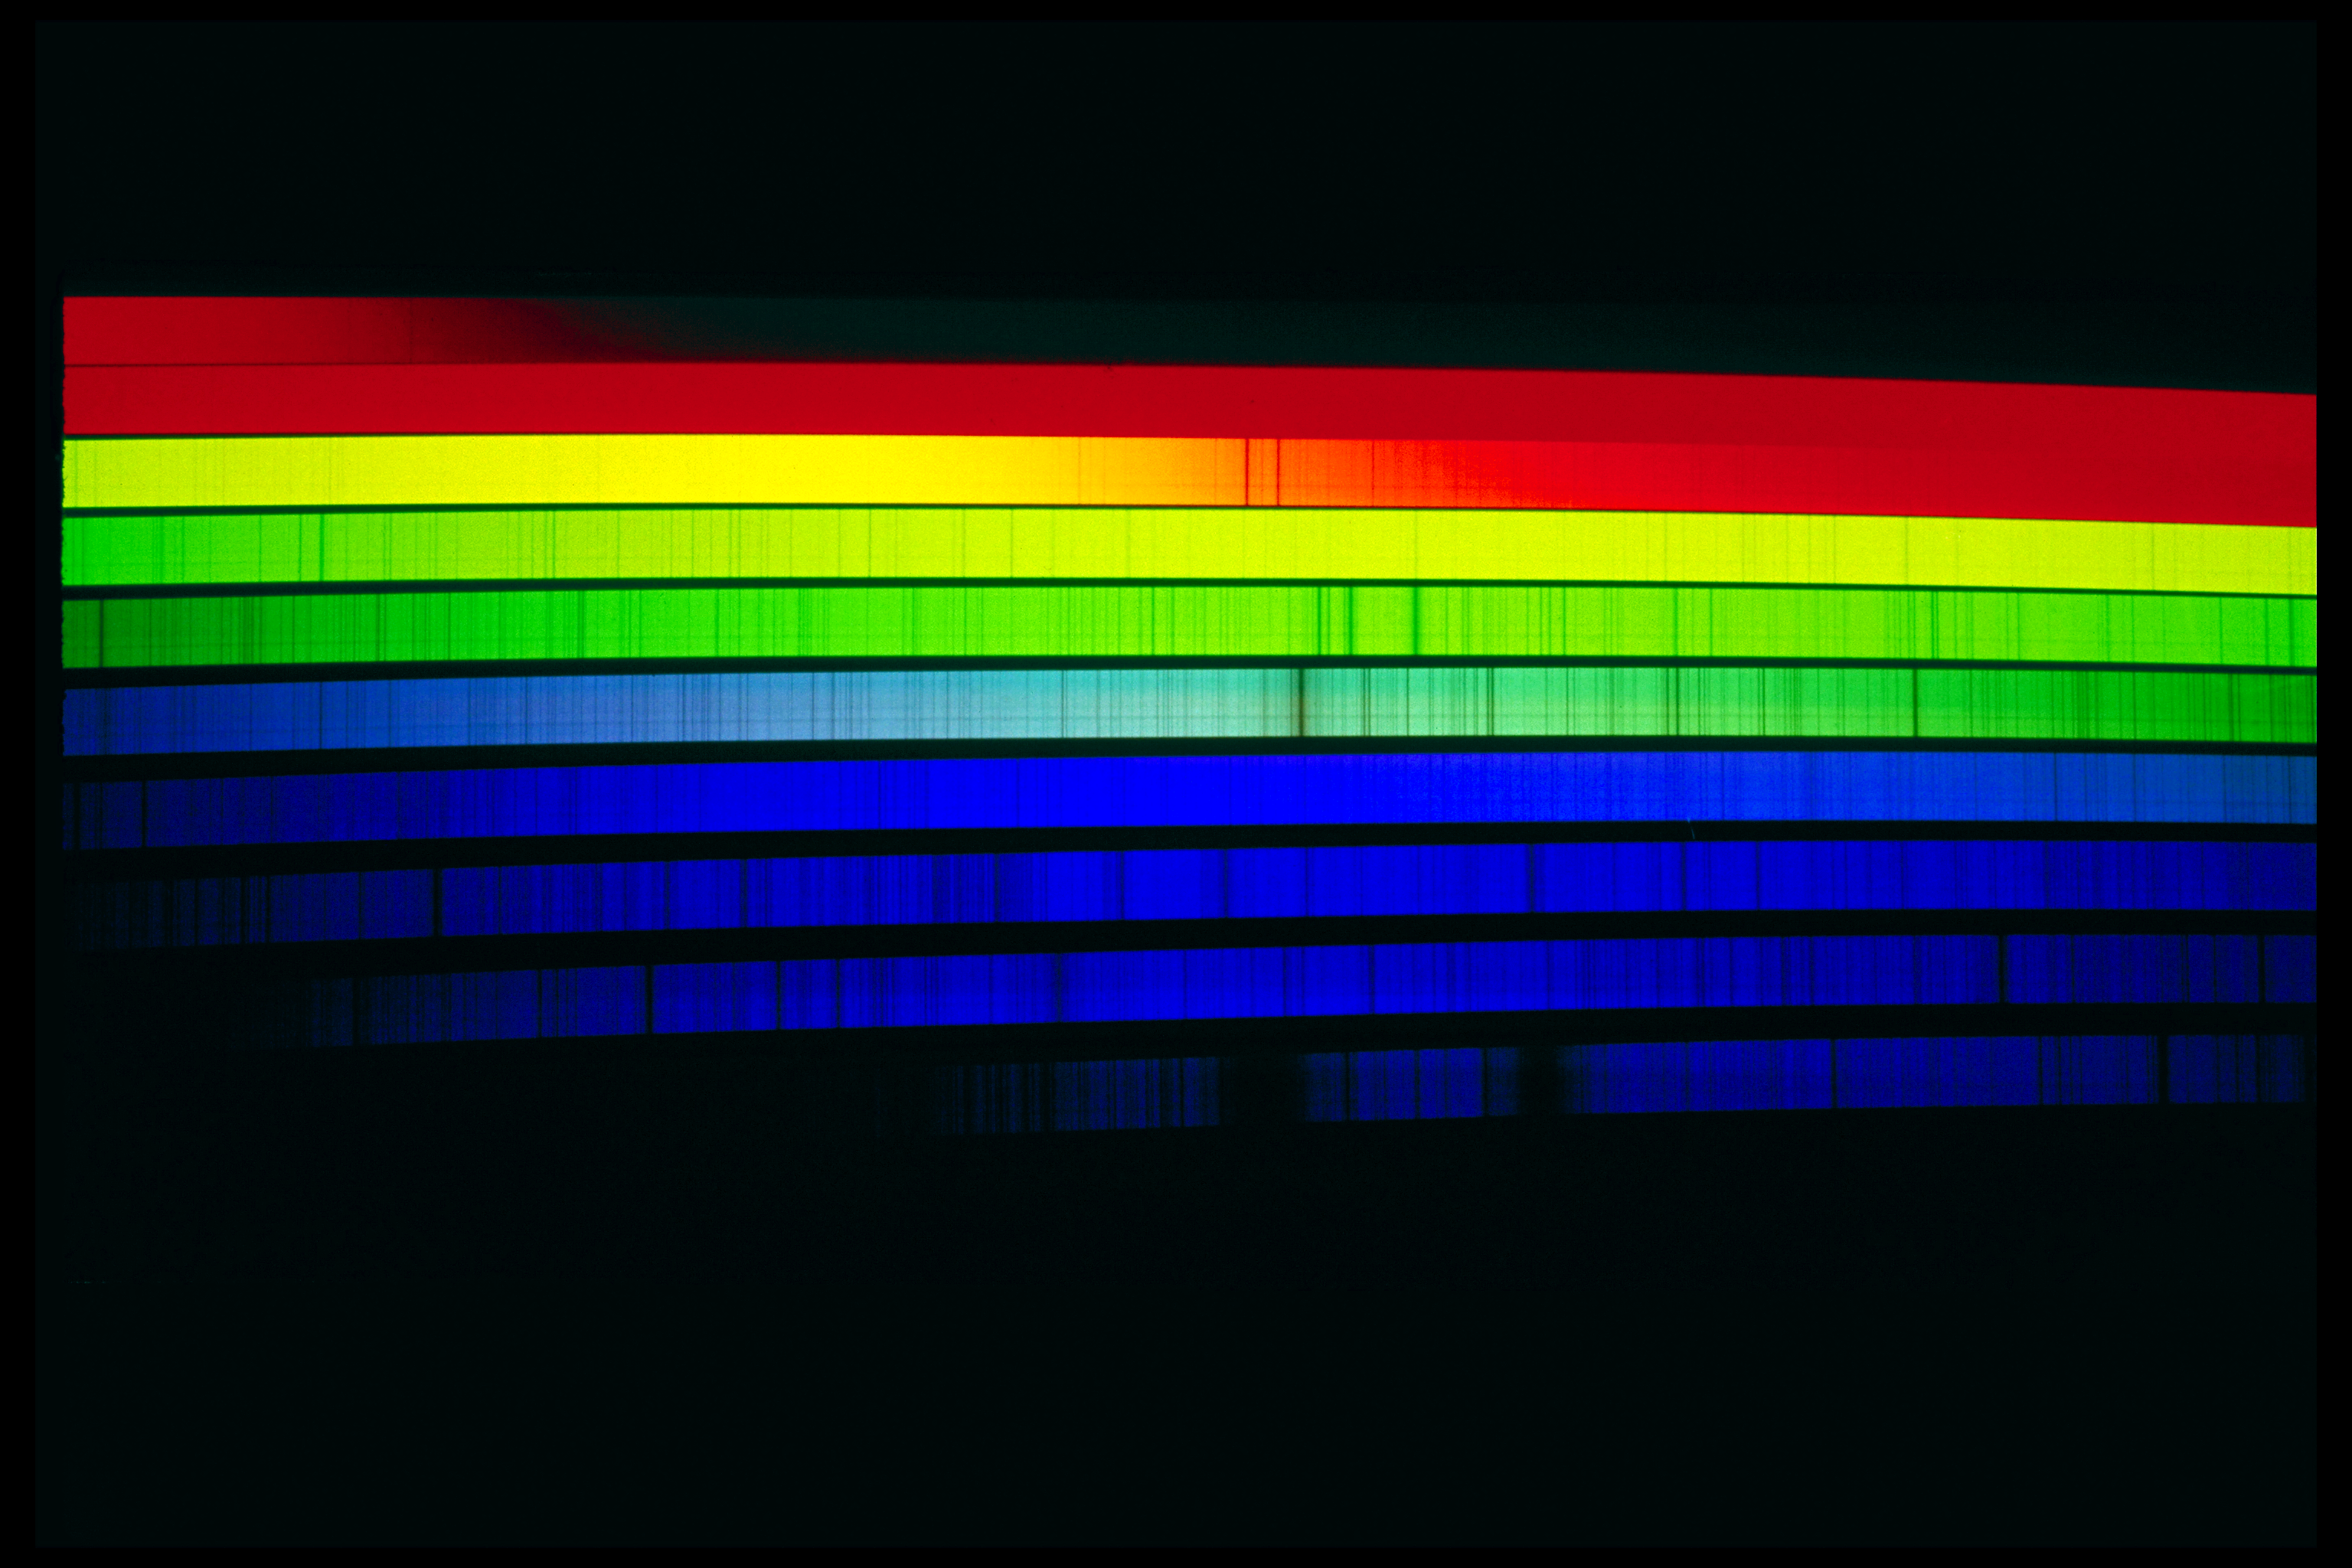

Solar spectrum, visible

The solar spectrum in the visible, or white light, region. Spectrograms like this split the light up into many wavelengths (colors). Called absorption lines because they are created as atoms absorb light at certain wavelengths, the dark bands indicate specific ionized elements in the Sun. National Solar Observatory (Sacramento Peak, New Mexico) image.

Credit: NSO/AURA/NSF